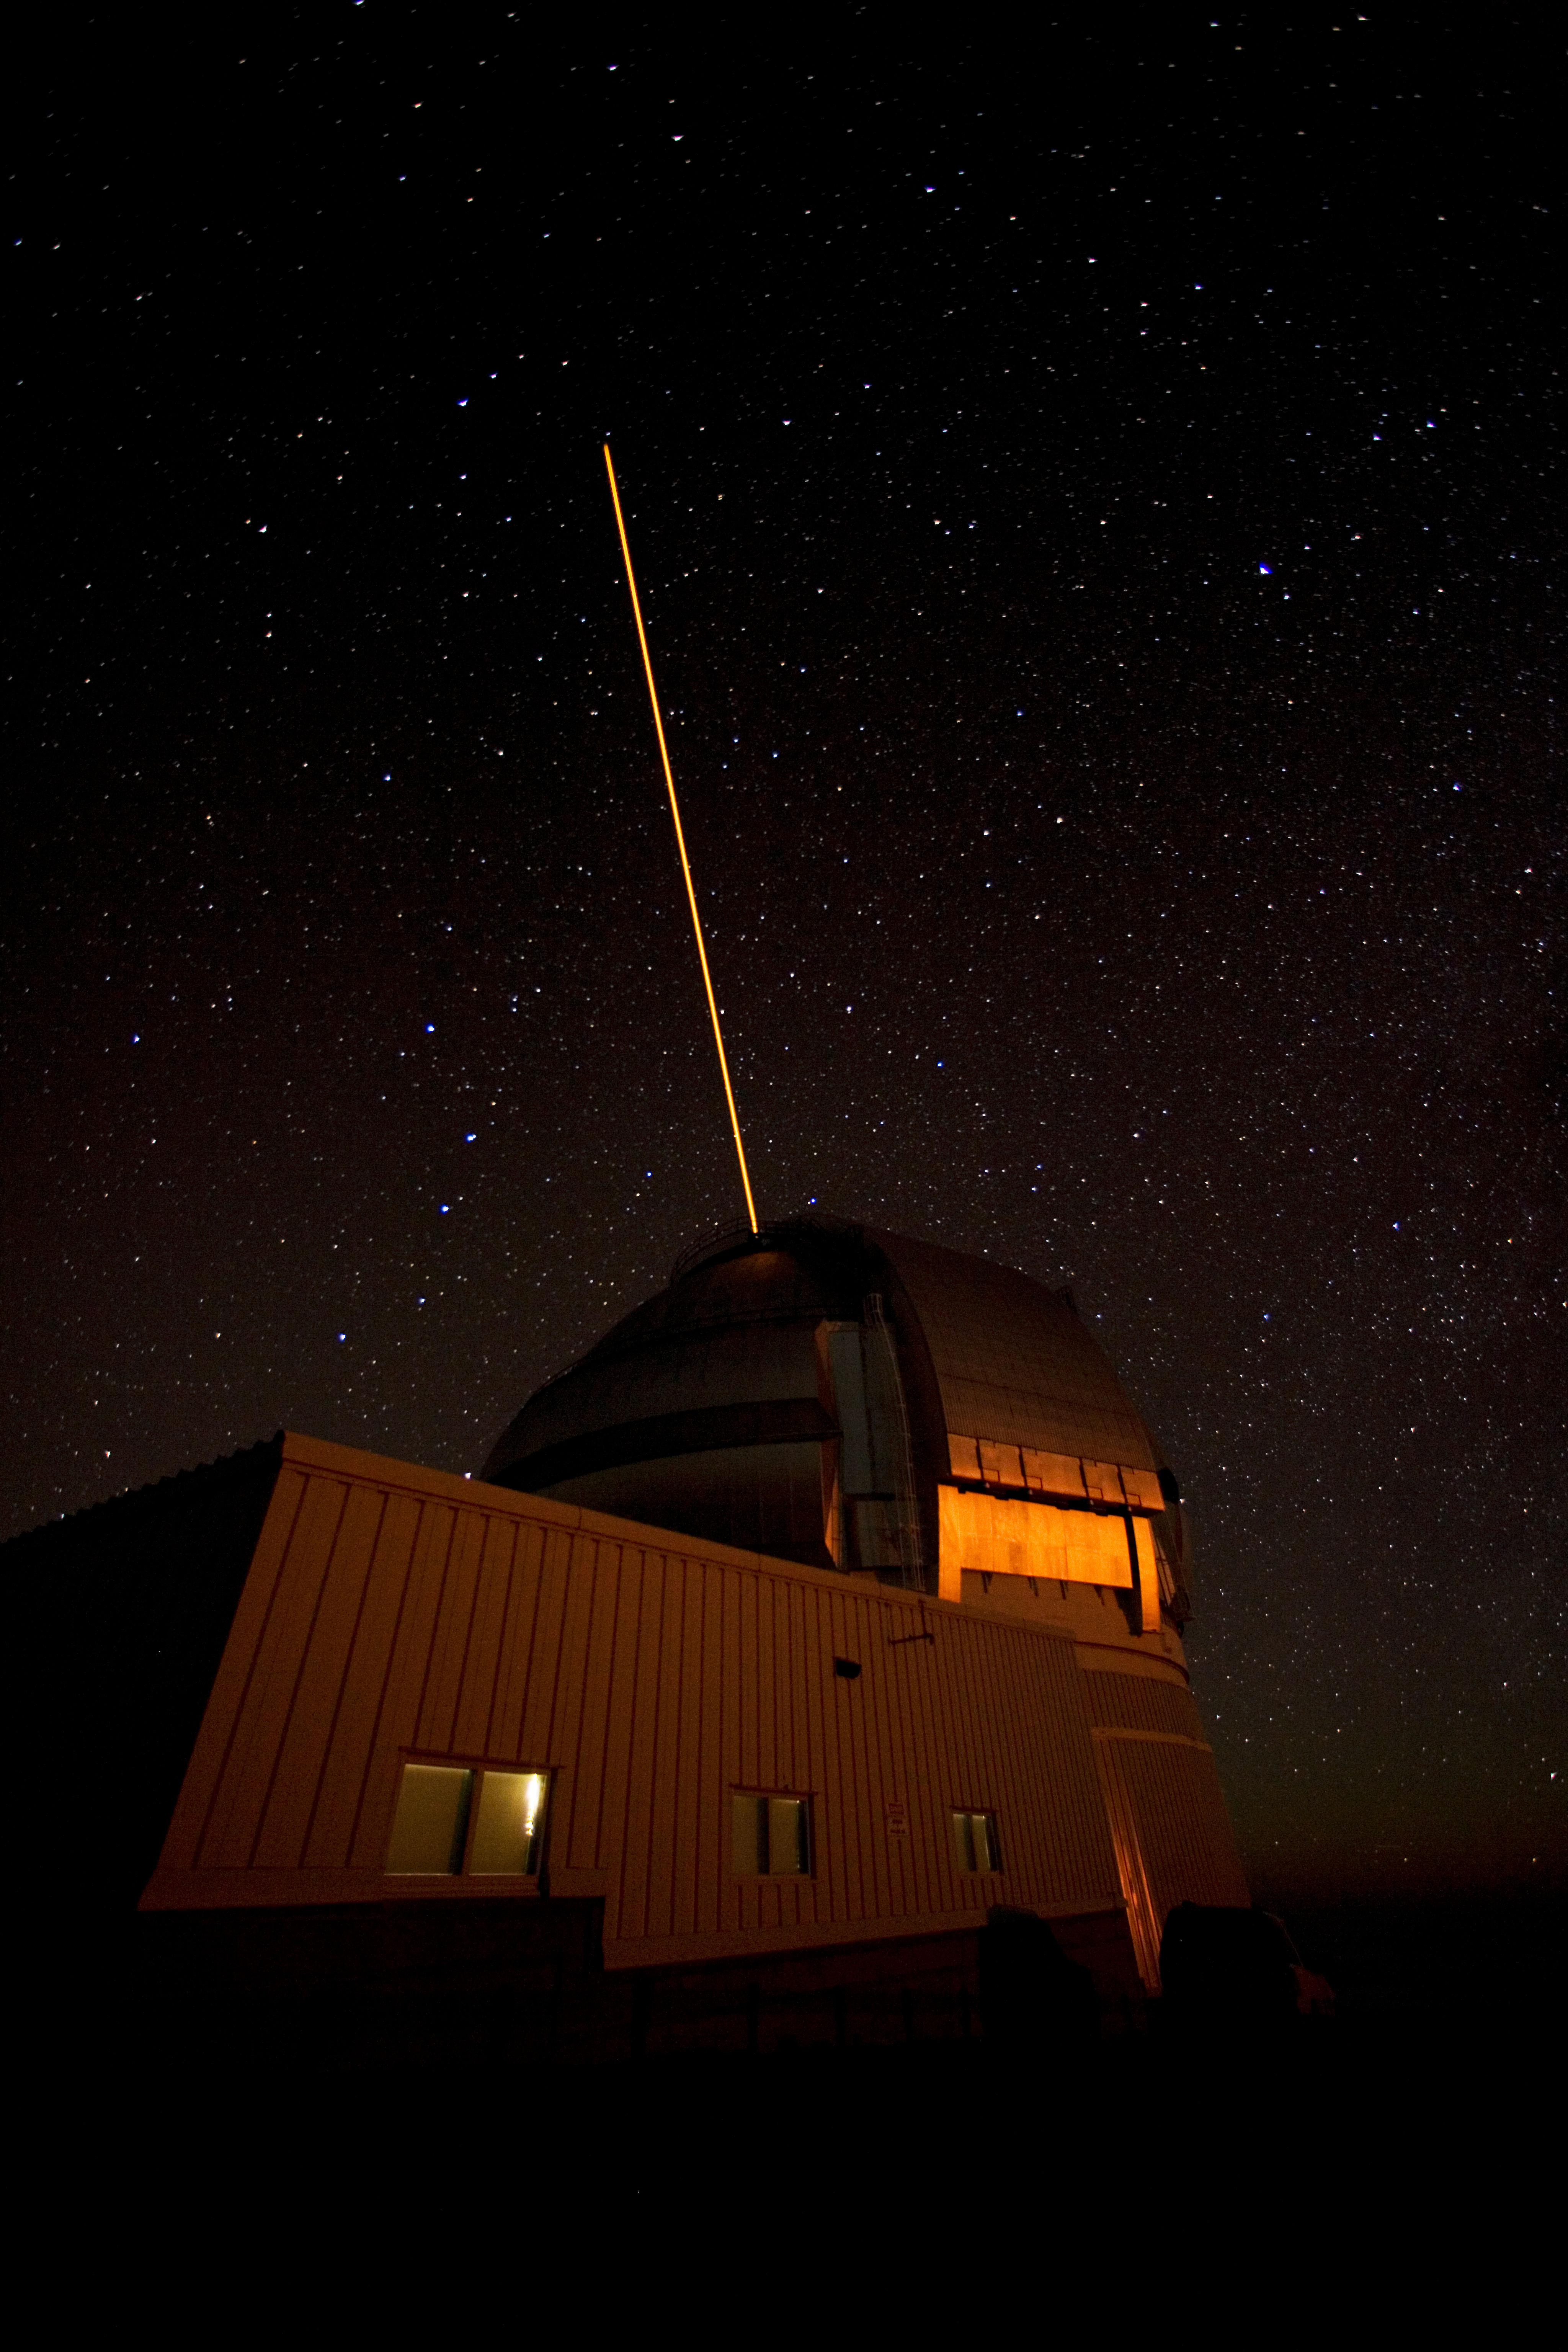

Moon Rise During LGS Run

Credit: International Gemini Observatory